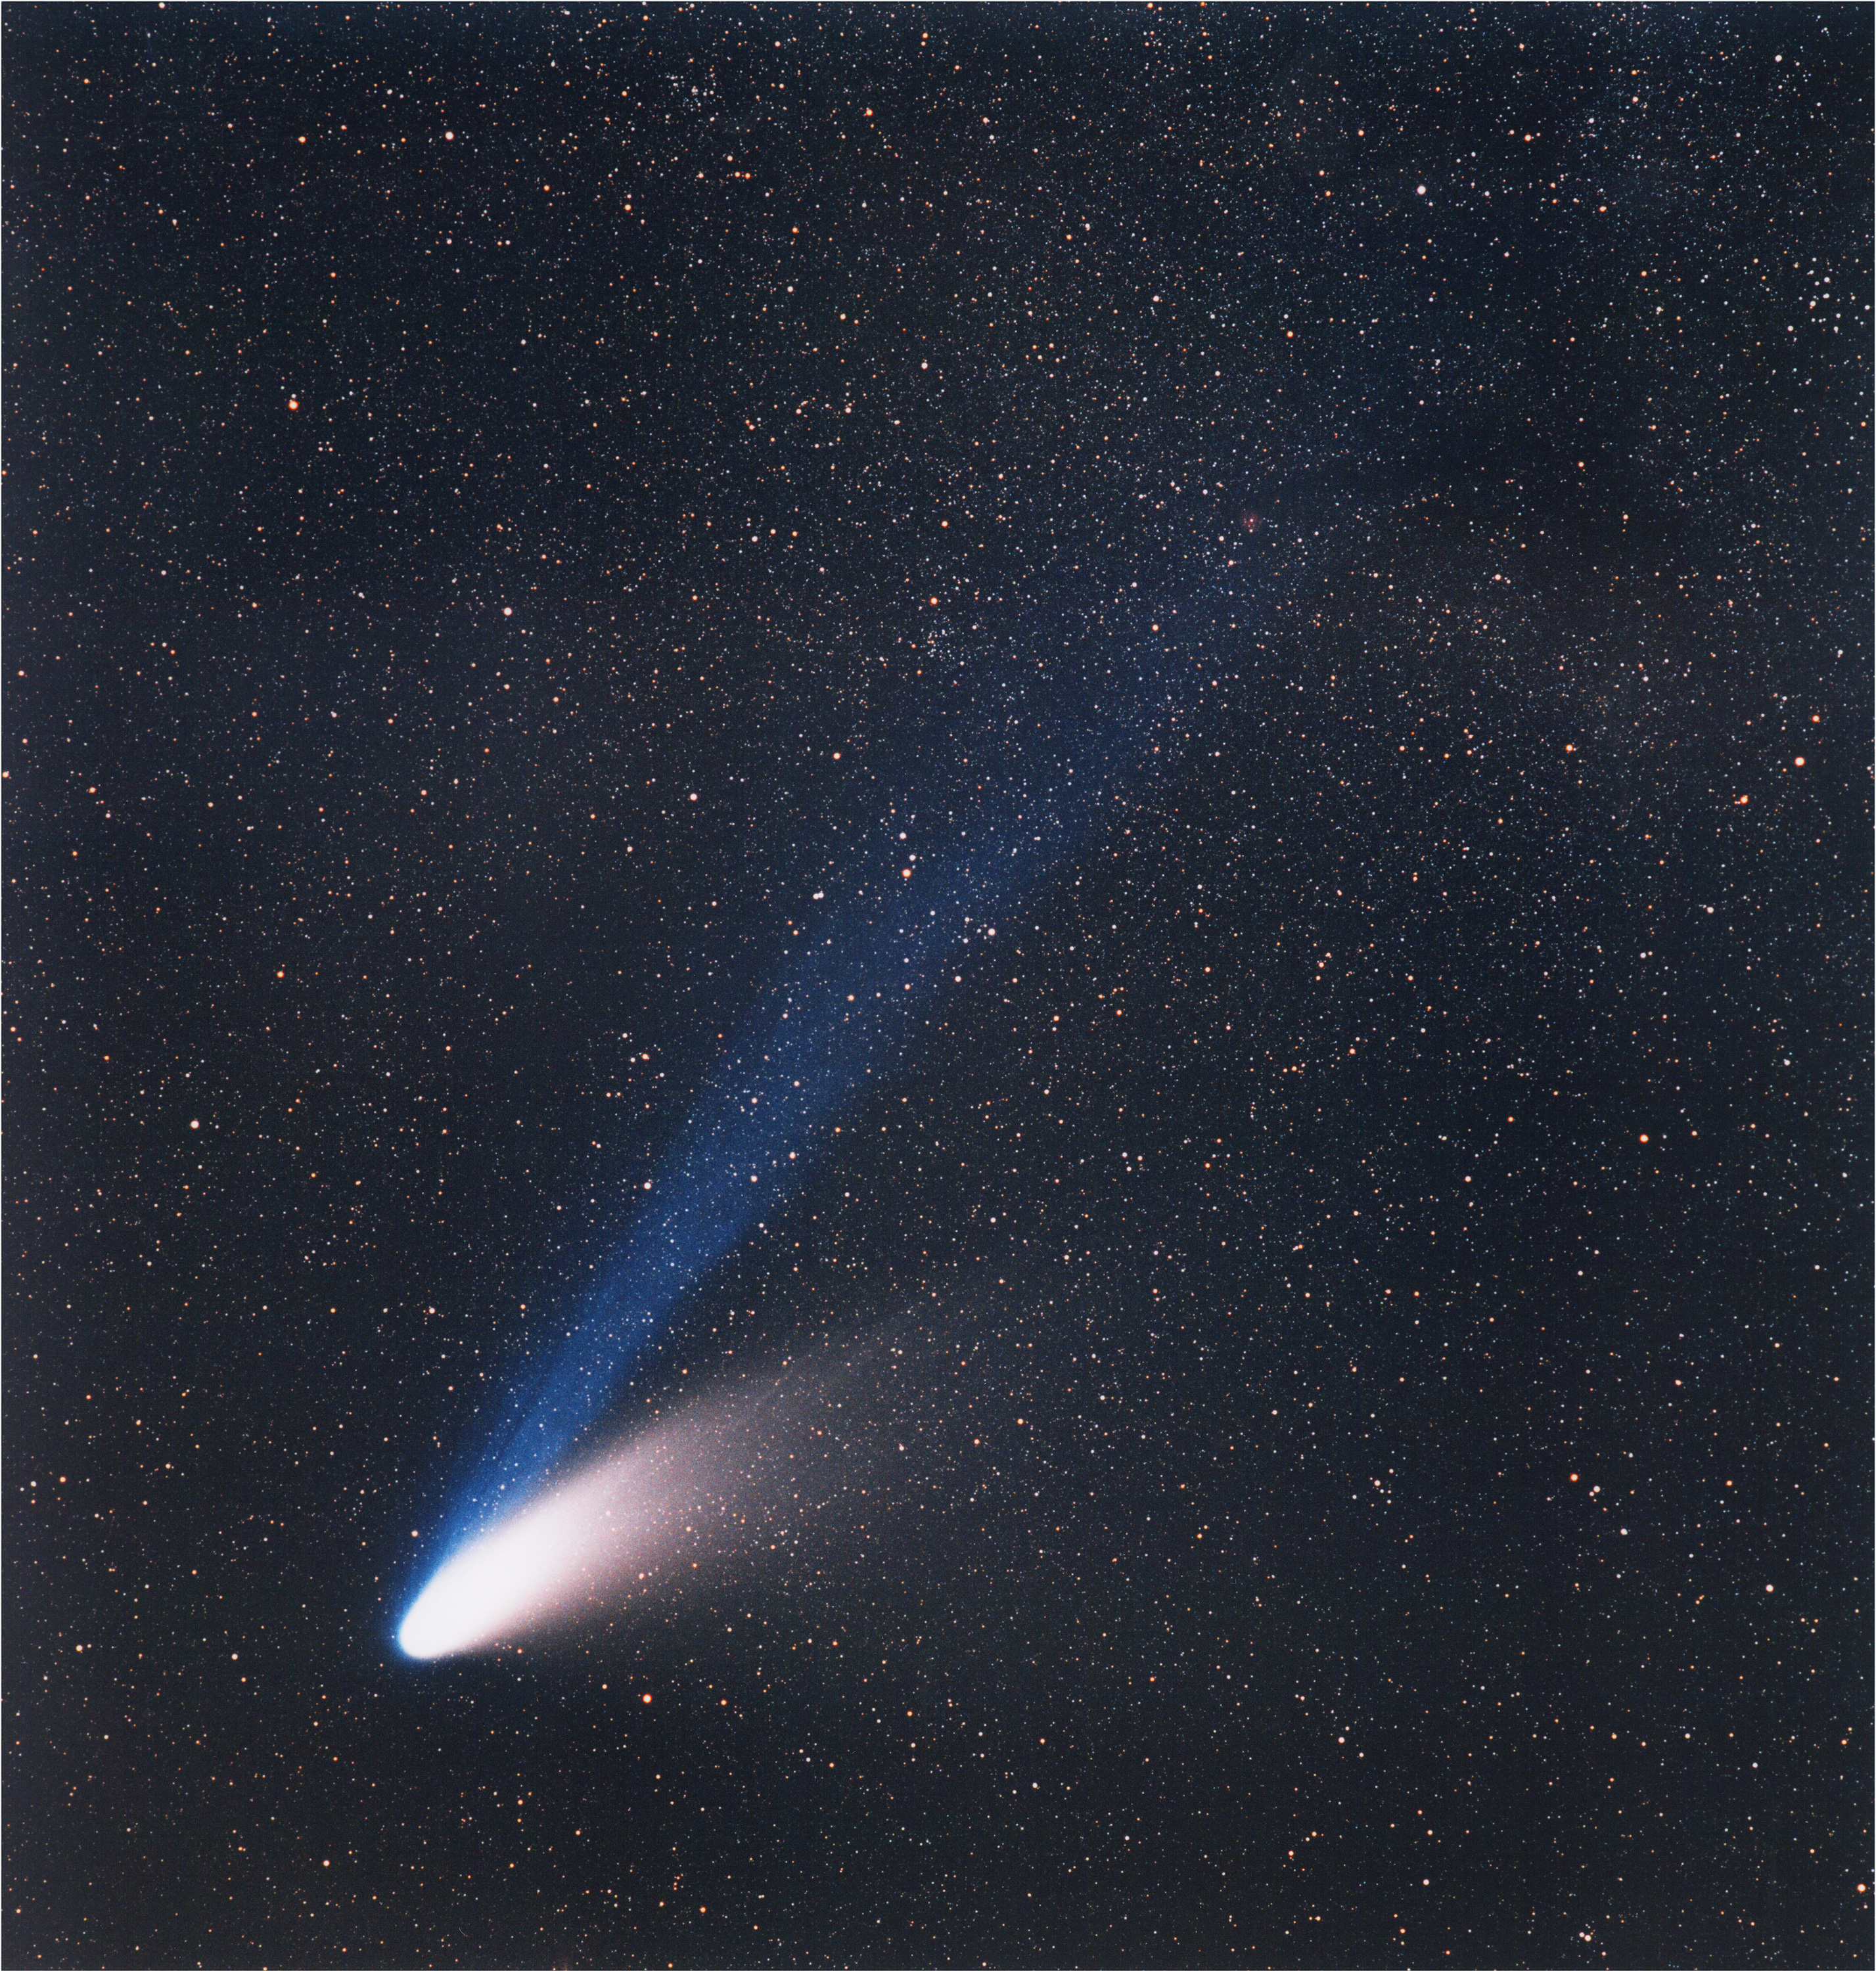

Comet Hale-Bopp

Comet C/1995 O1 Hale-Bopp, on March 14, 1997. On this photo obtained with a telelens, the dust tail fans out to the right, while the bright, well separated blue ion tail is pointing straight away from the Sun.

Credit: ESO/E. Slawik